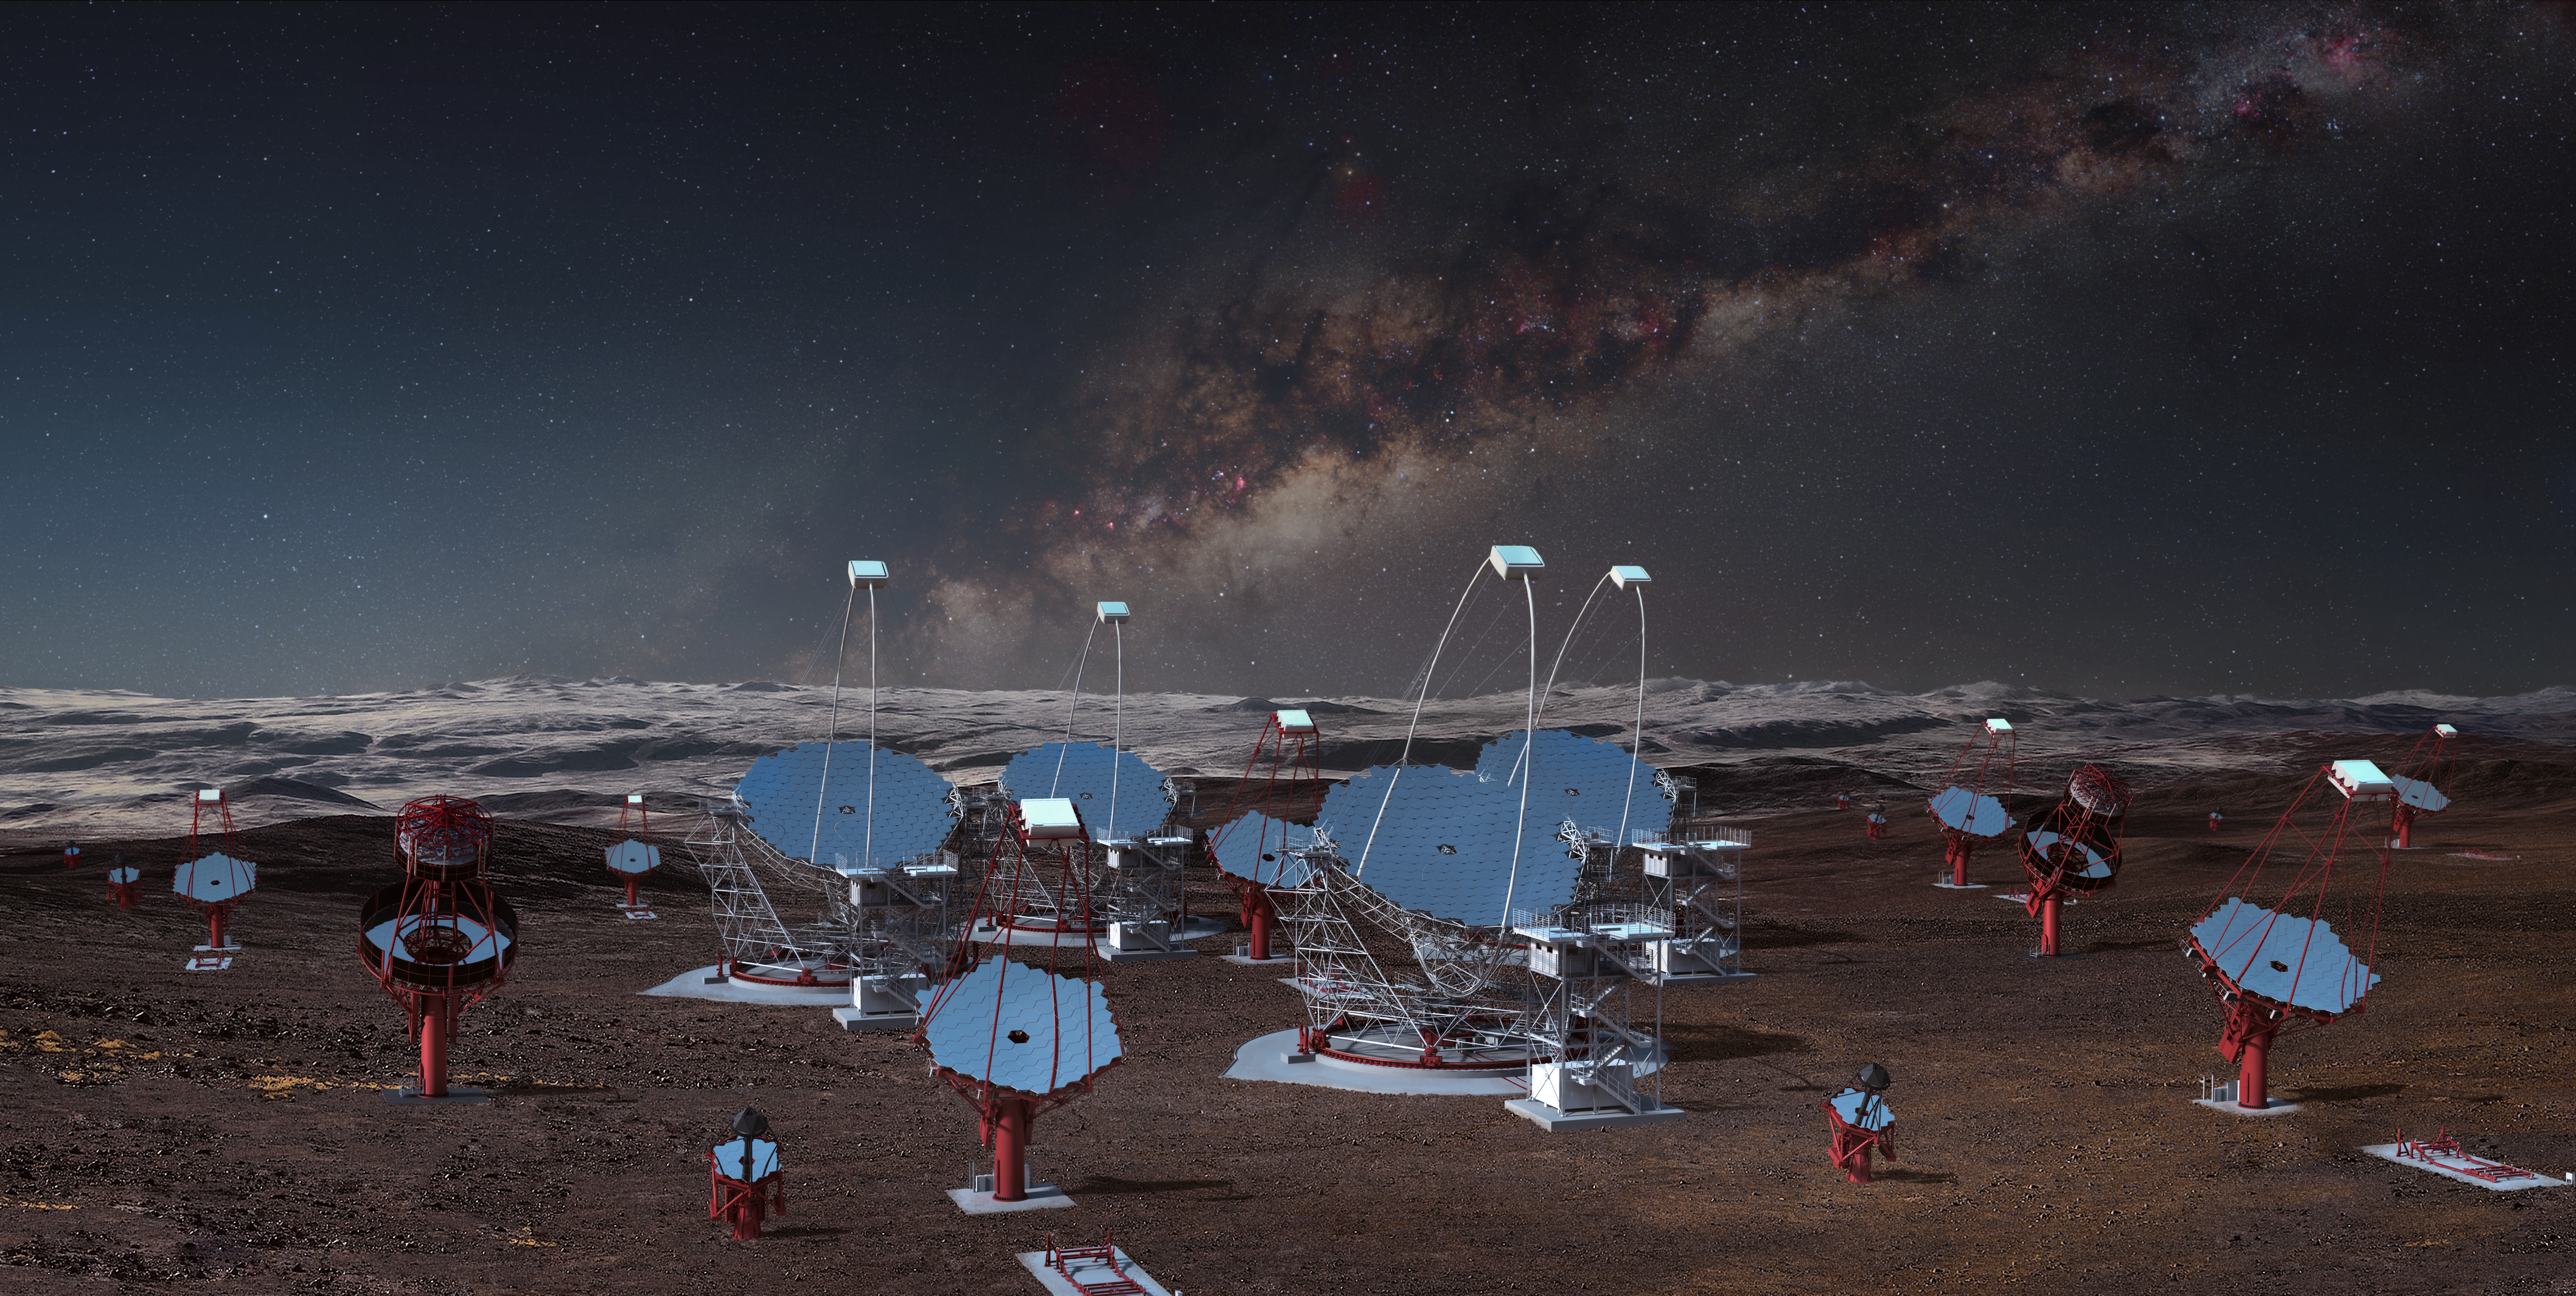

Proposed CTA Telescopes

This image illustrates all three classes of the 99 telescopes planned for the southern hemisphere at ESO's Paranal Observatory, as viewed from the centre of the array. This rendering is not an accurate representation of the final array layout, but it illustrates the enormous scale of the CTA telescopes and the array itself.

Credit: Gabriel Pérez Diaz (IAC)/Marc-André Besel (CTAO)/ESO/ N. Risinger (skysurvey.org)